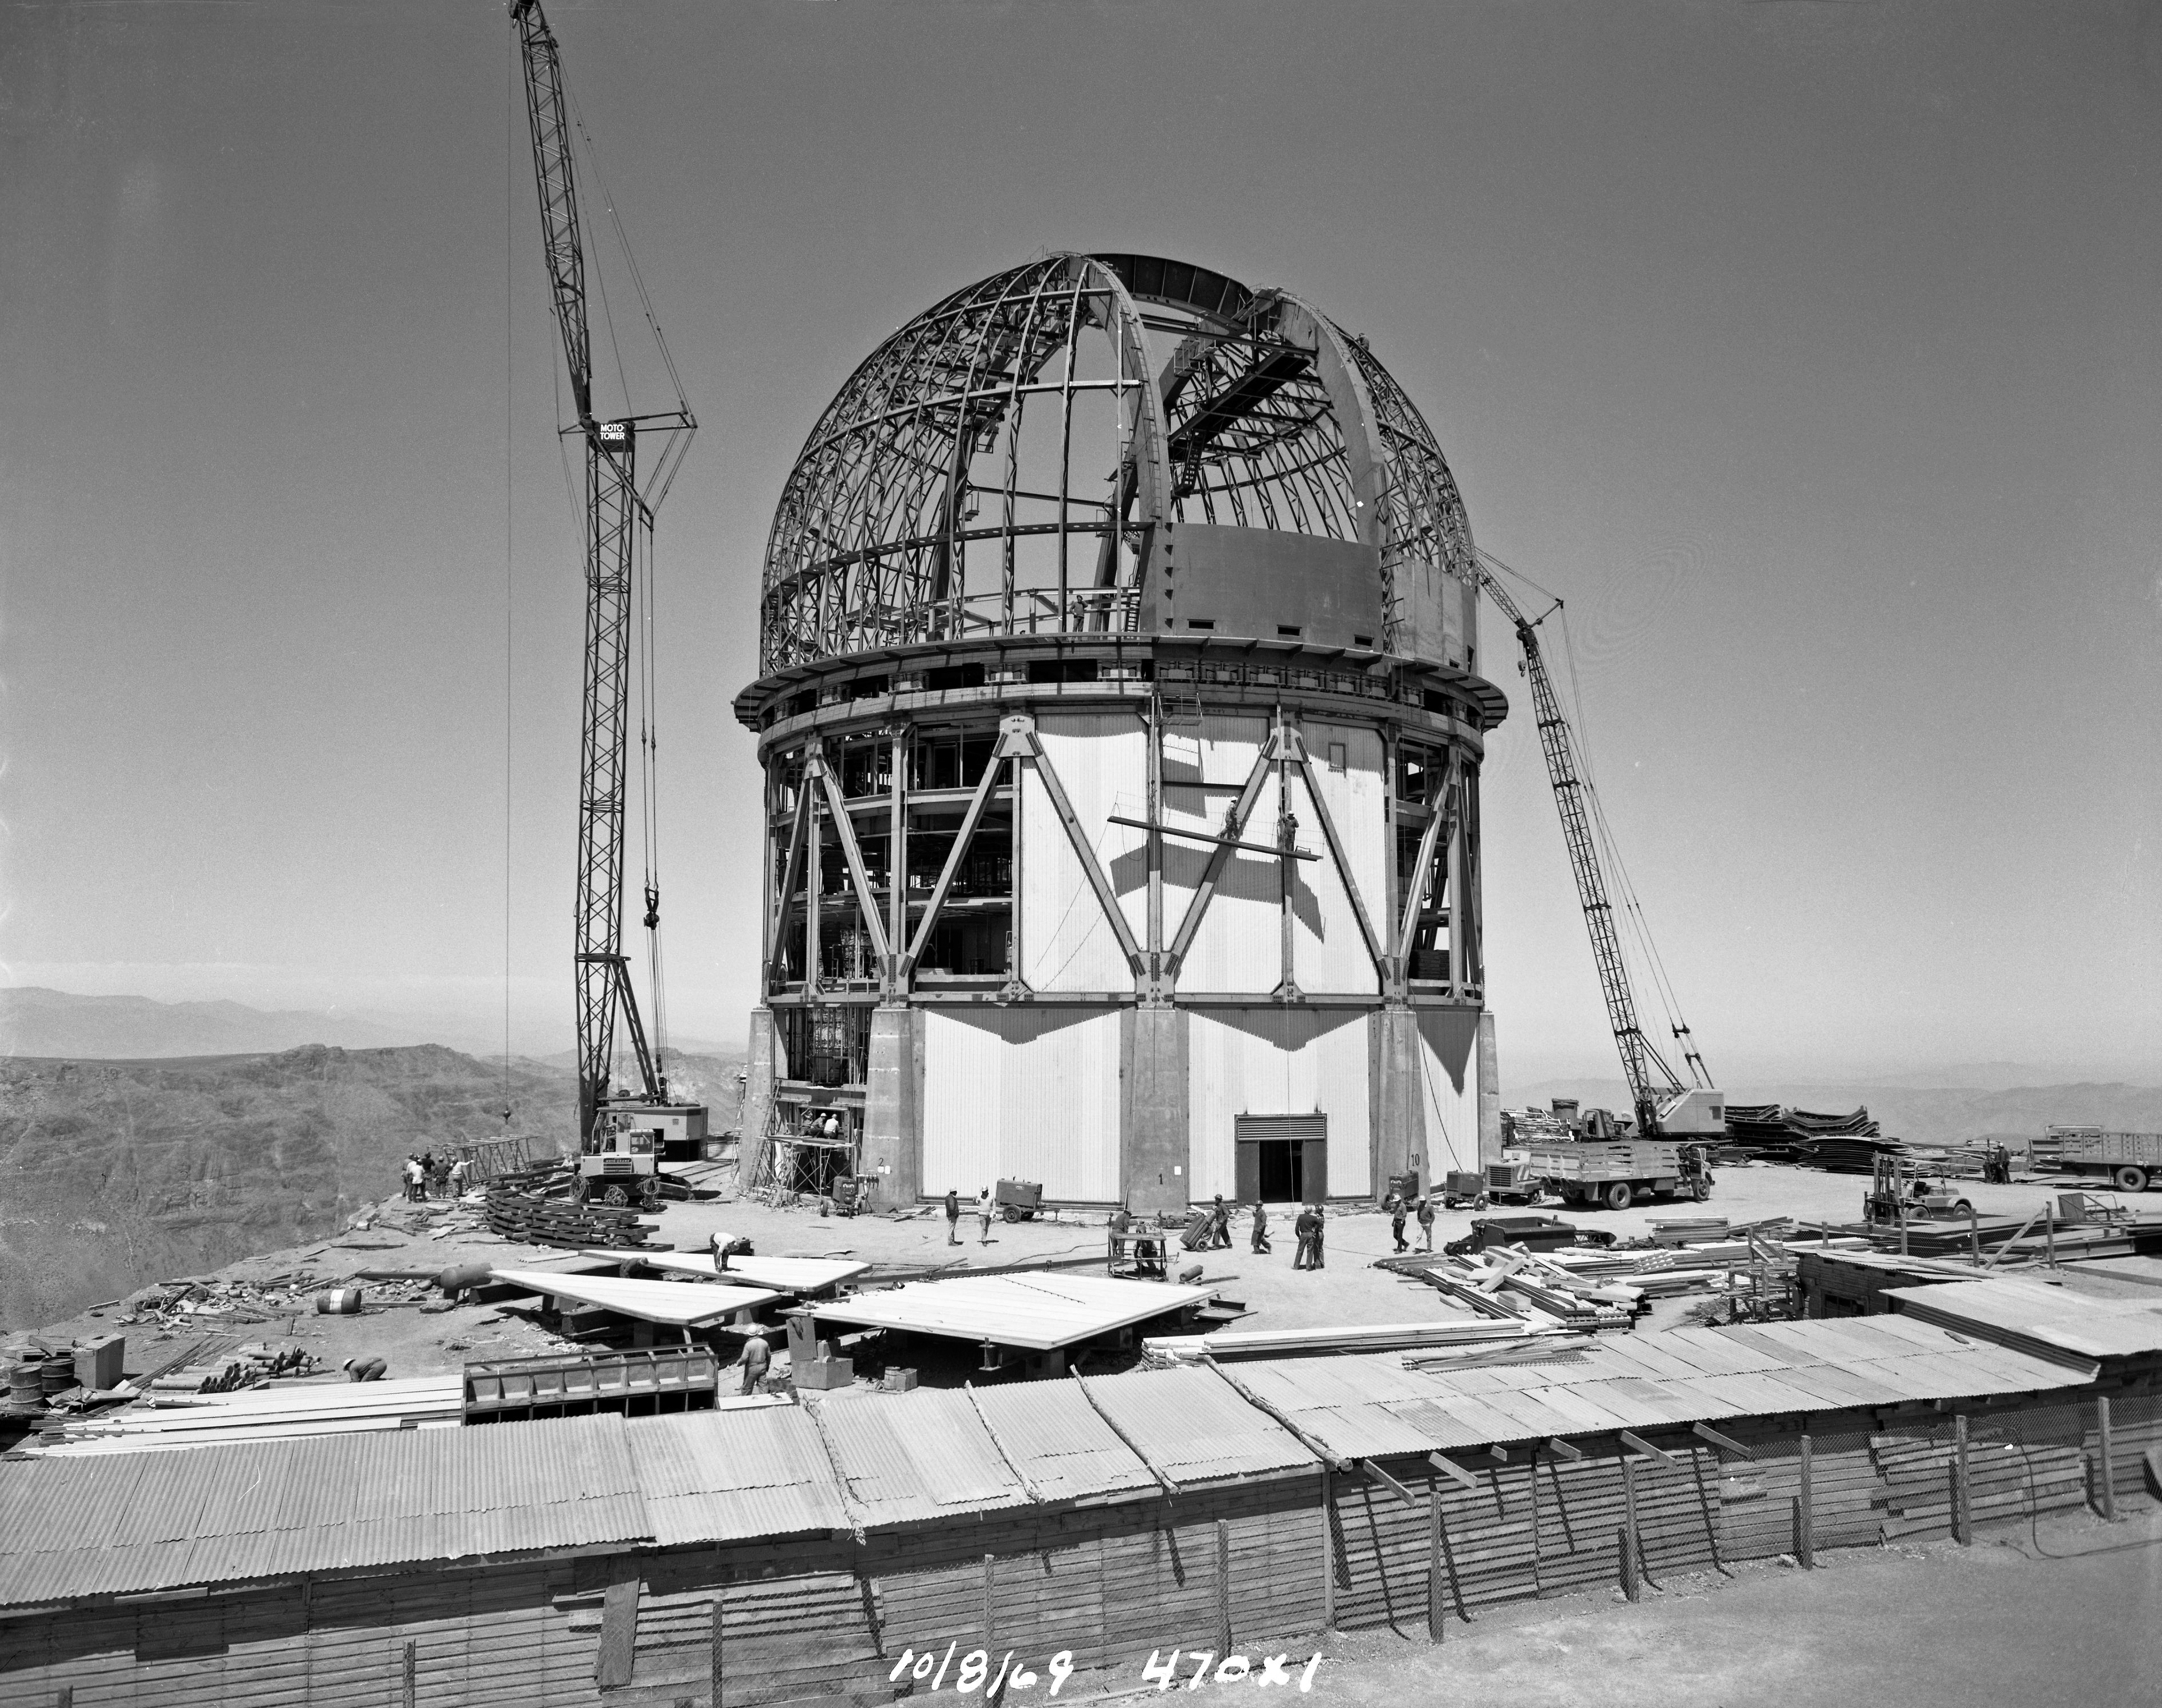

Víctor M. Blanco 4-meter Telescope under construction

Víctor M. Blanco 4-meter Telescope building progress, 8 October 1969.

Credit: CTIO/NOIRLab/NSF/AURA